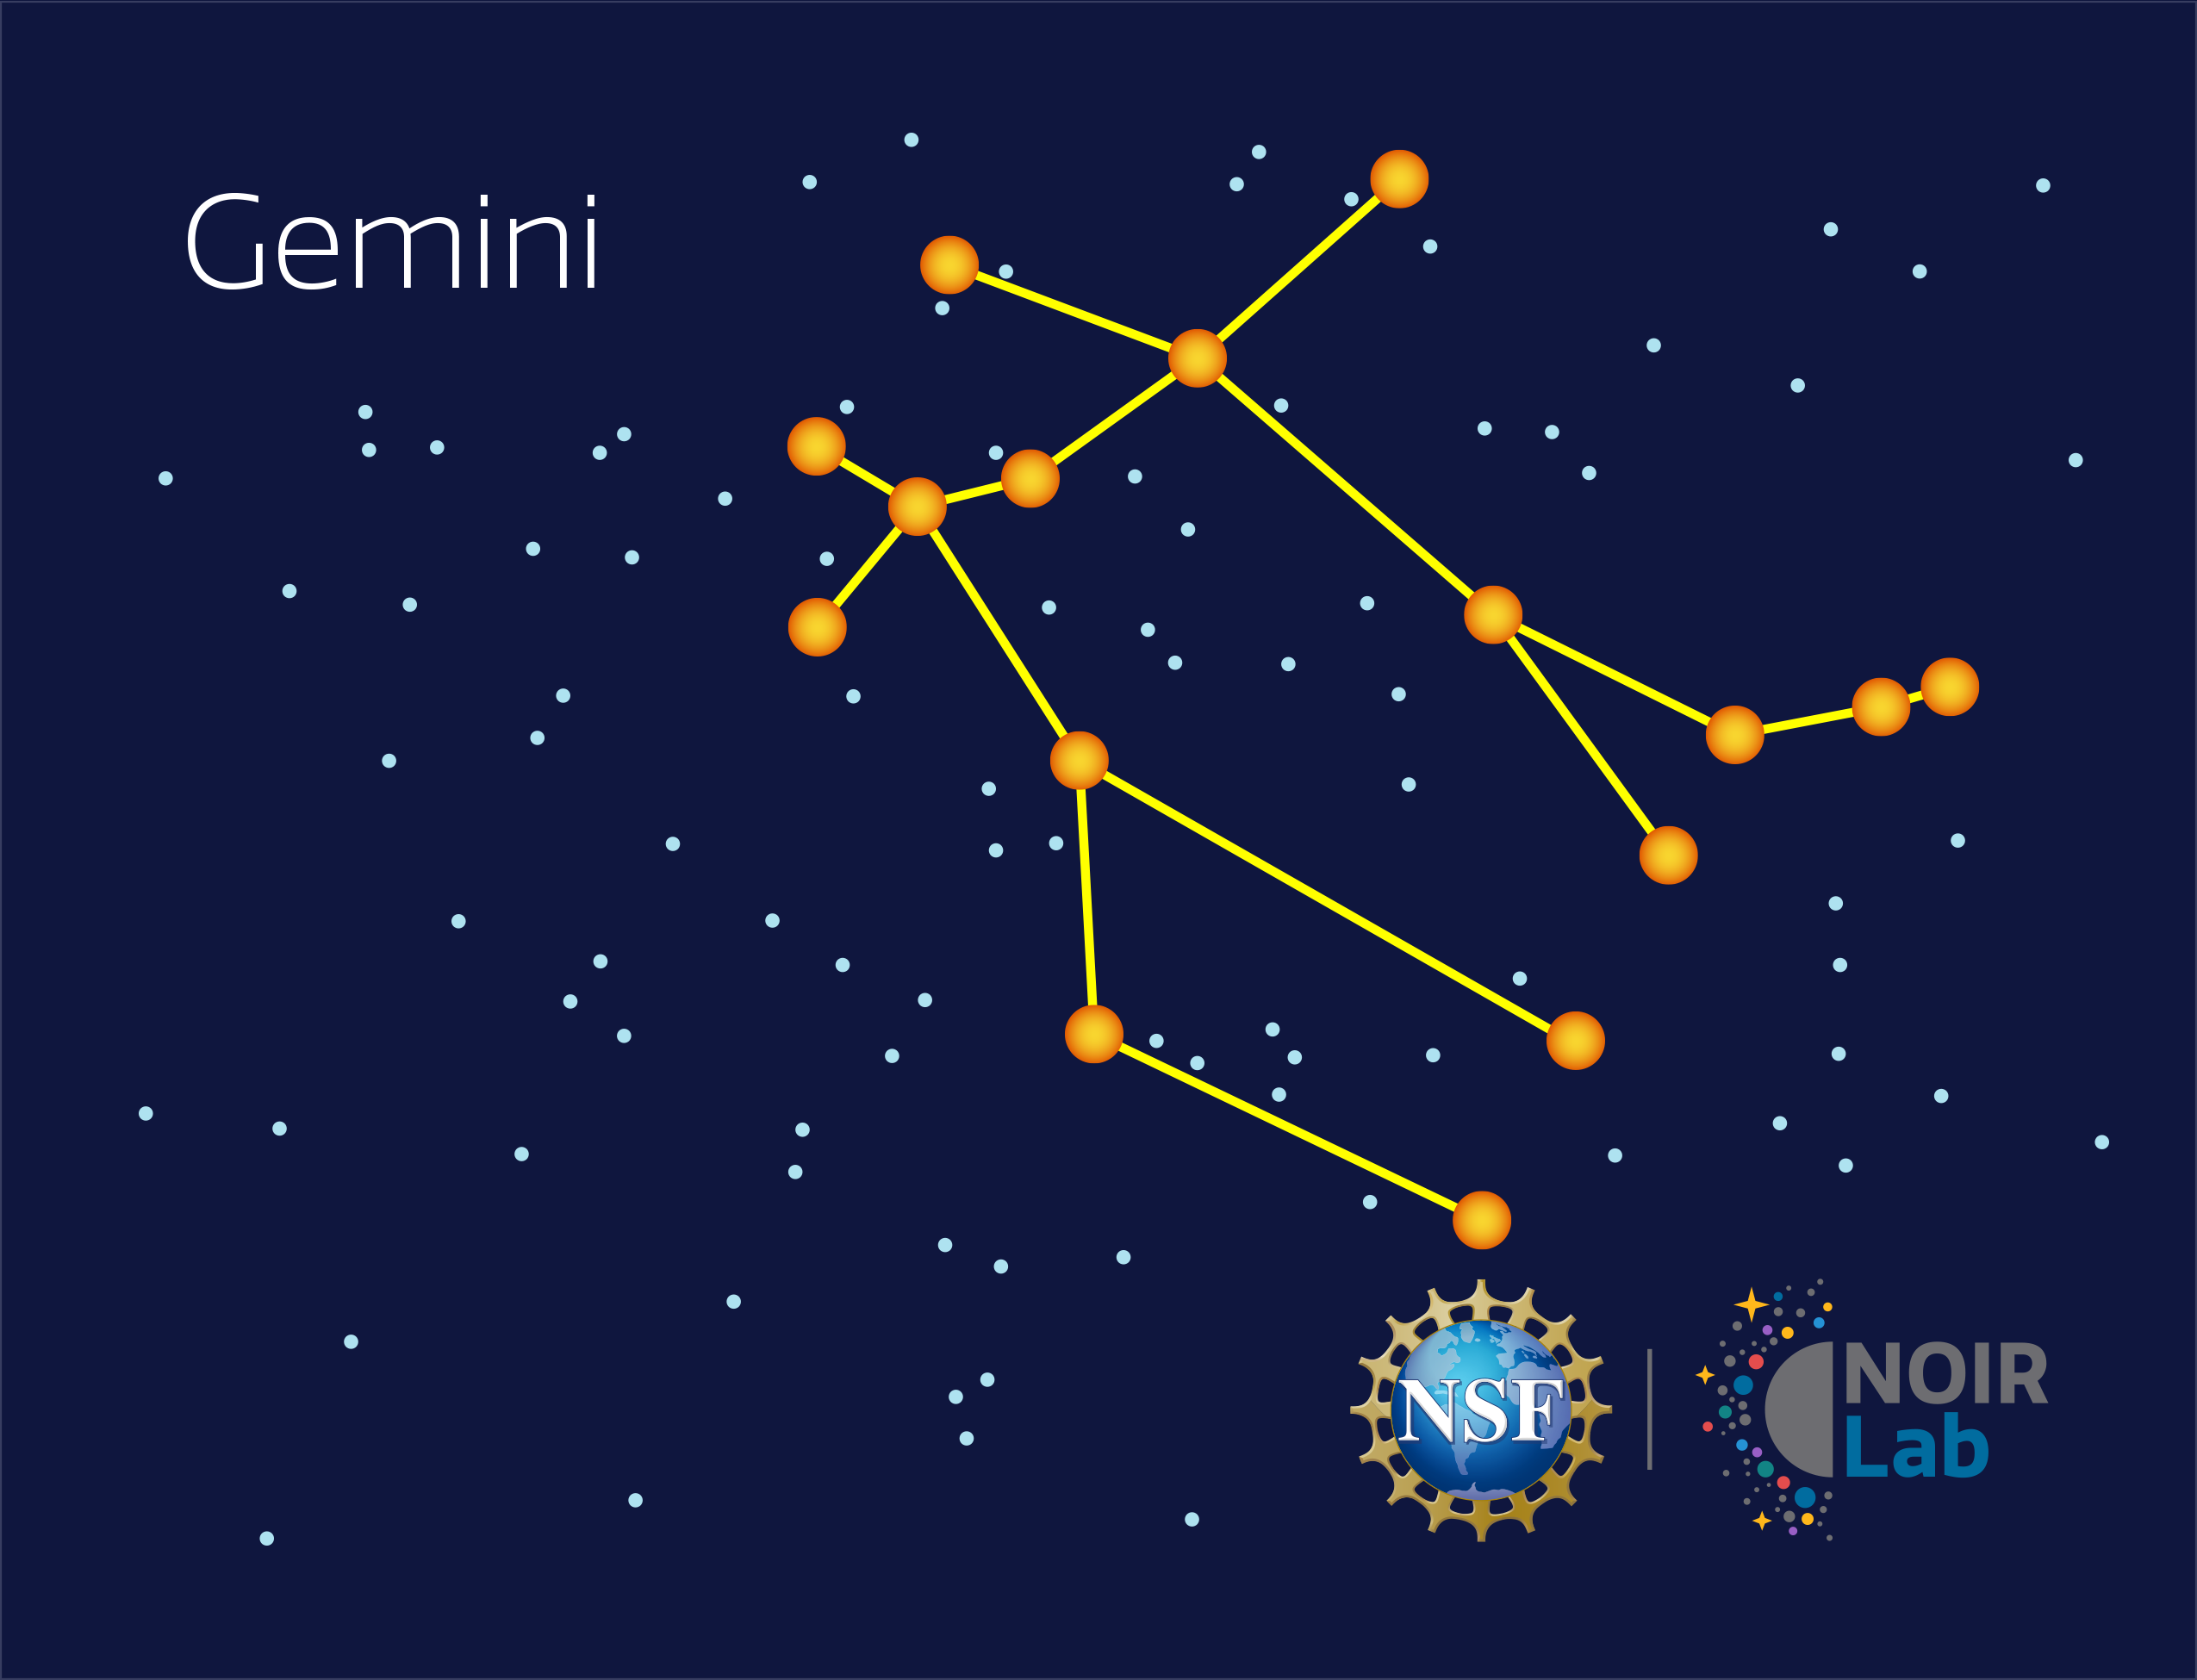

Gemini

Credit: NOIRLab